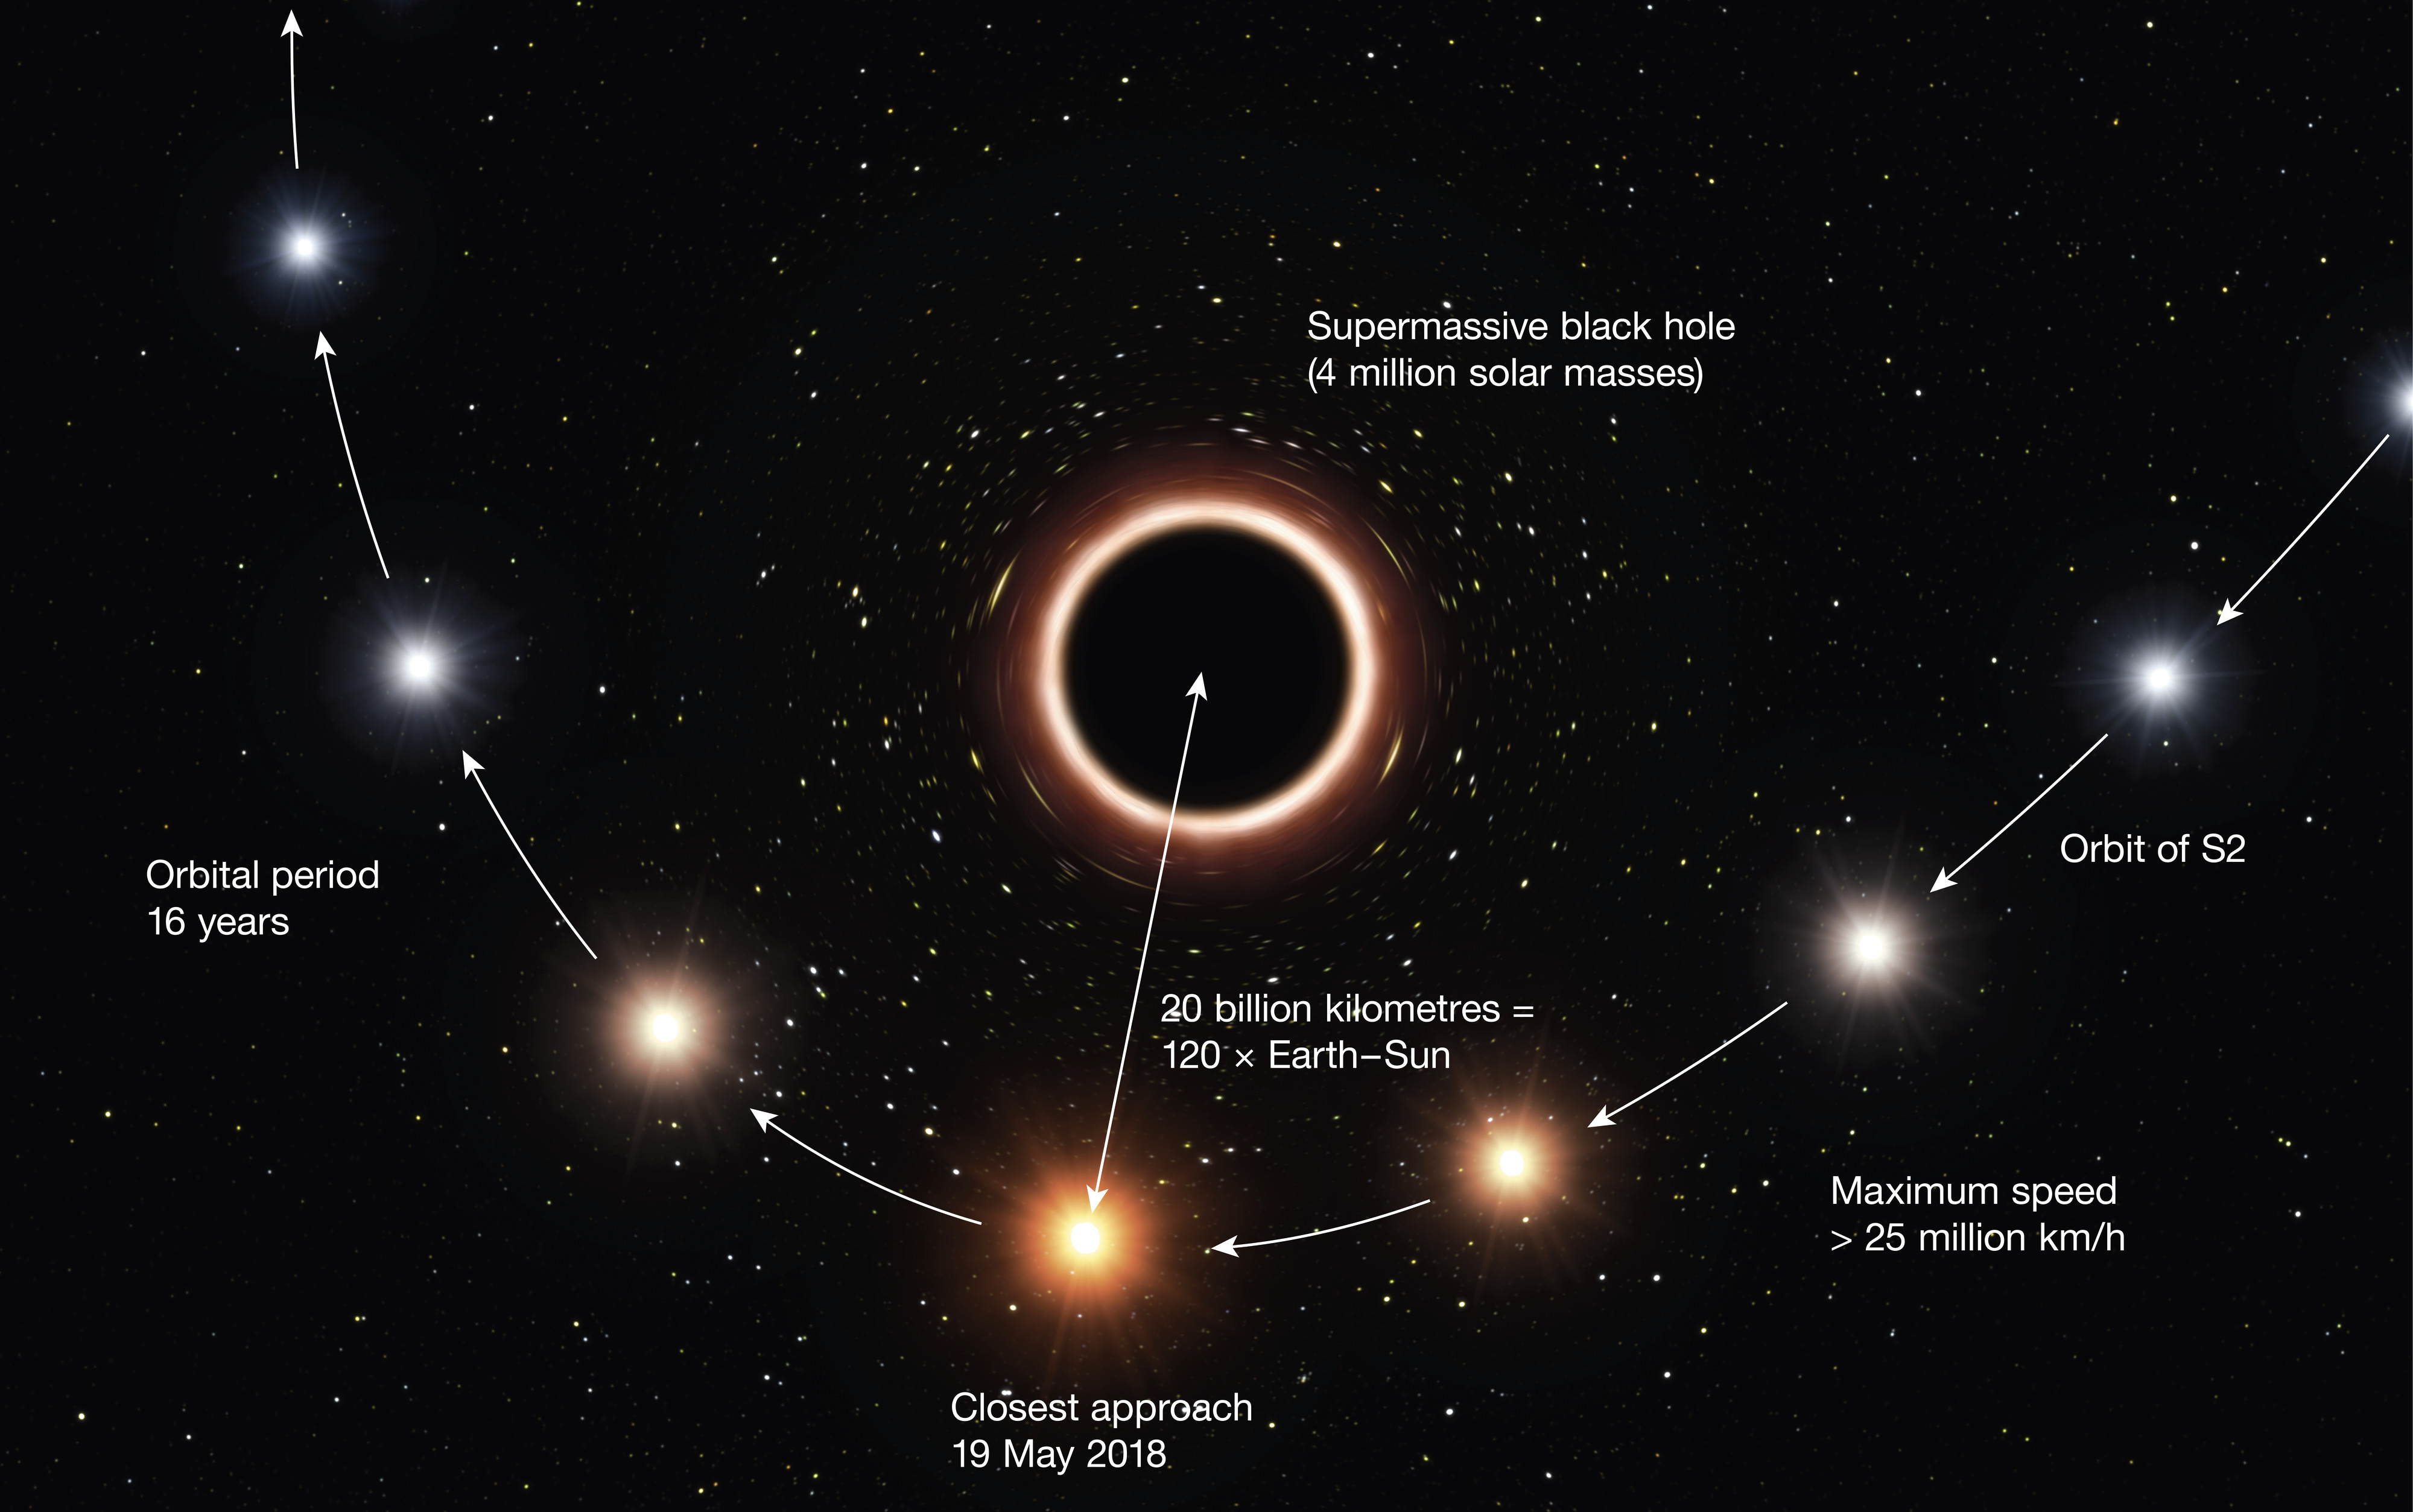

Artist’s impression of S2 passing supermassive black hole at centre of Milky Way - annotated

This artist’s impression shows the path of the star S2 as it passes very close to the supermassive black hole at the centre of the Milky Way. As it gets close to the black hole the very strong gravitational field causes the colour of the star to shift slightly to the red, an effect of Einstein’s general theory of relativity.

In this graphic the colour effect and size of the objects have been exaggerated for clarity.

Credit: ESO/M. Kornmesser